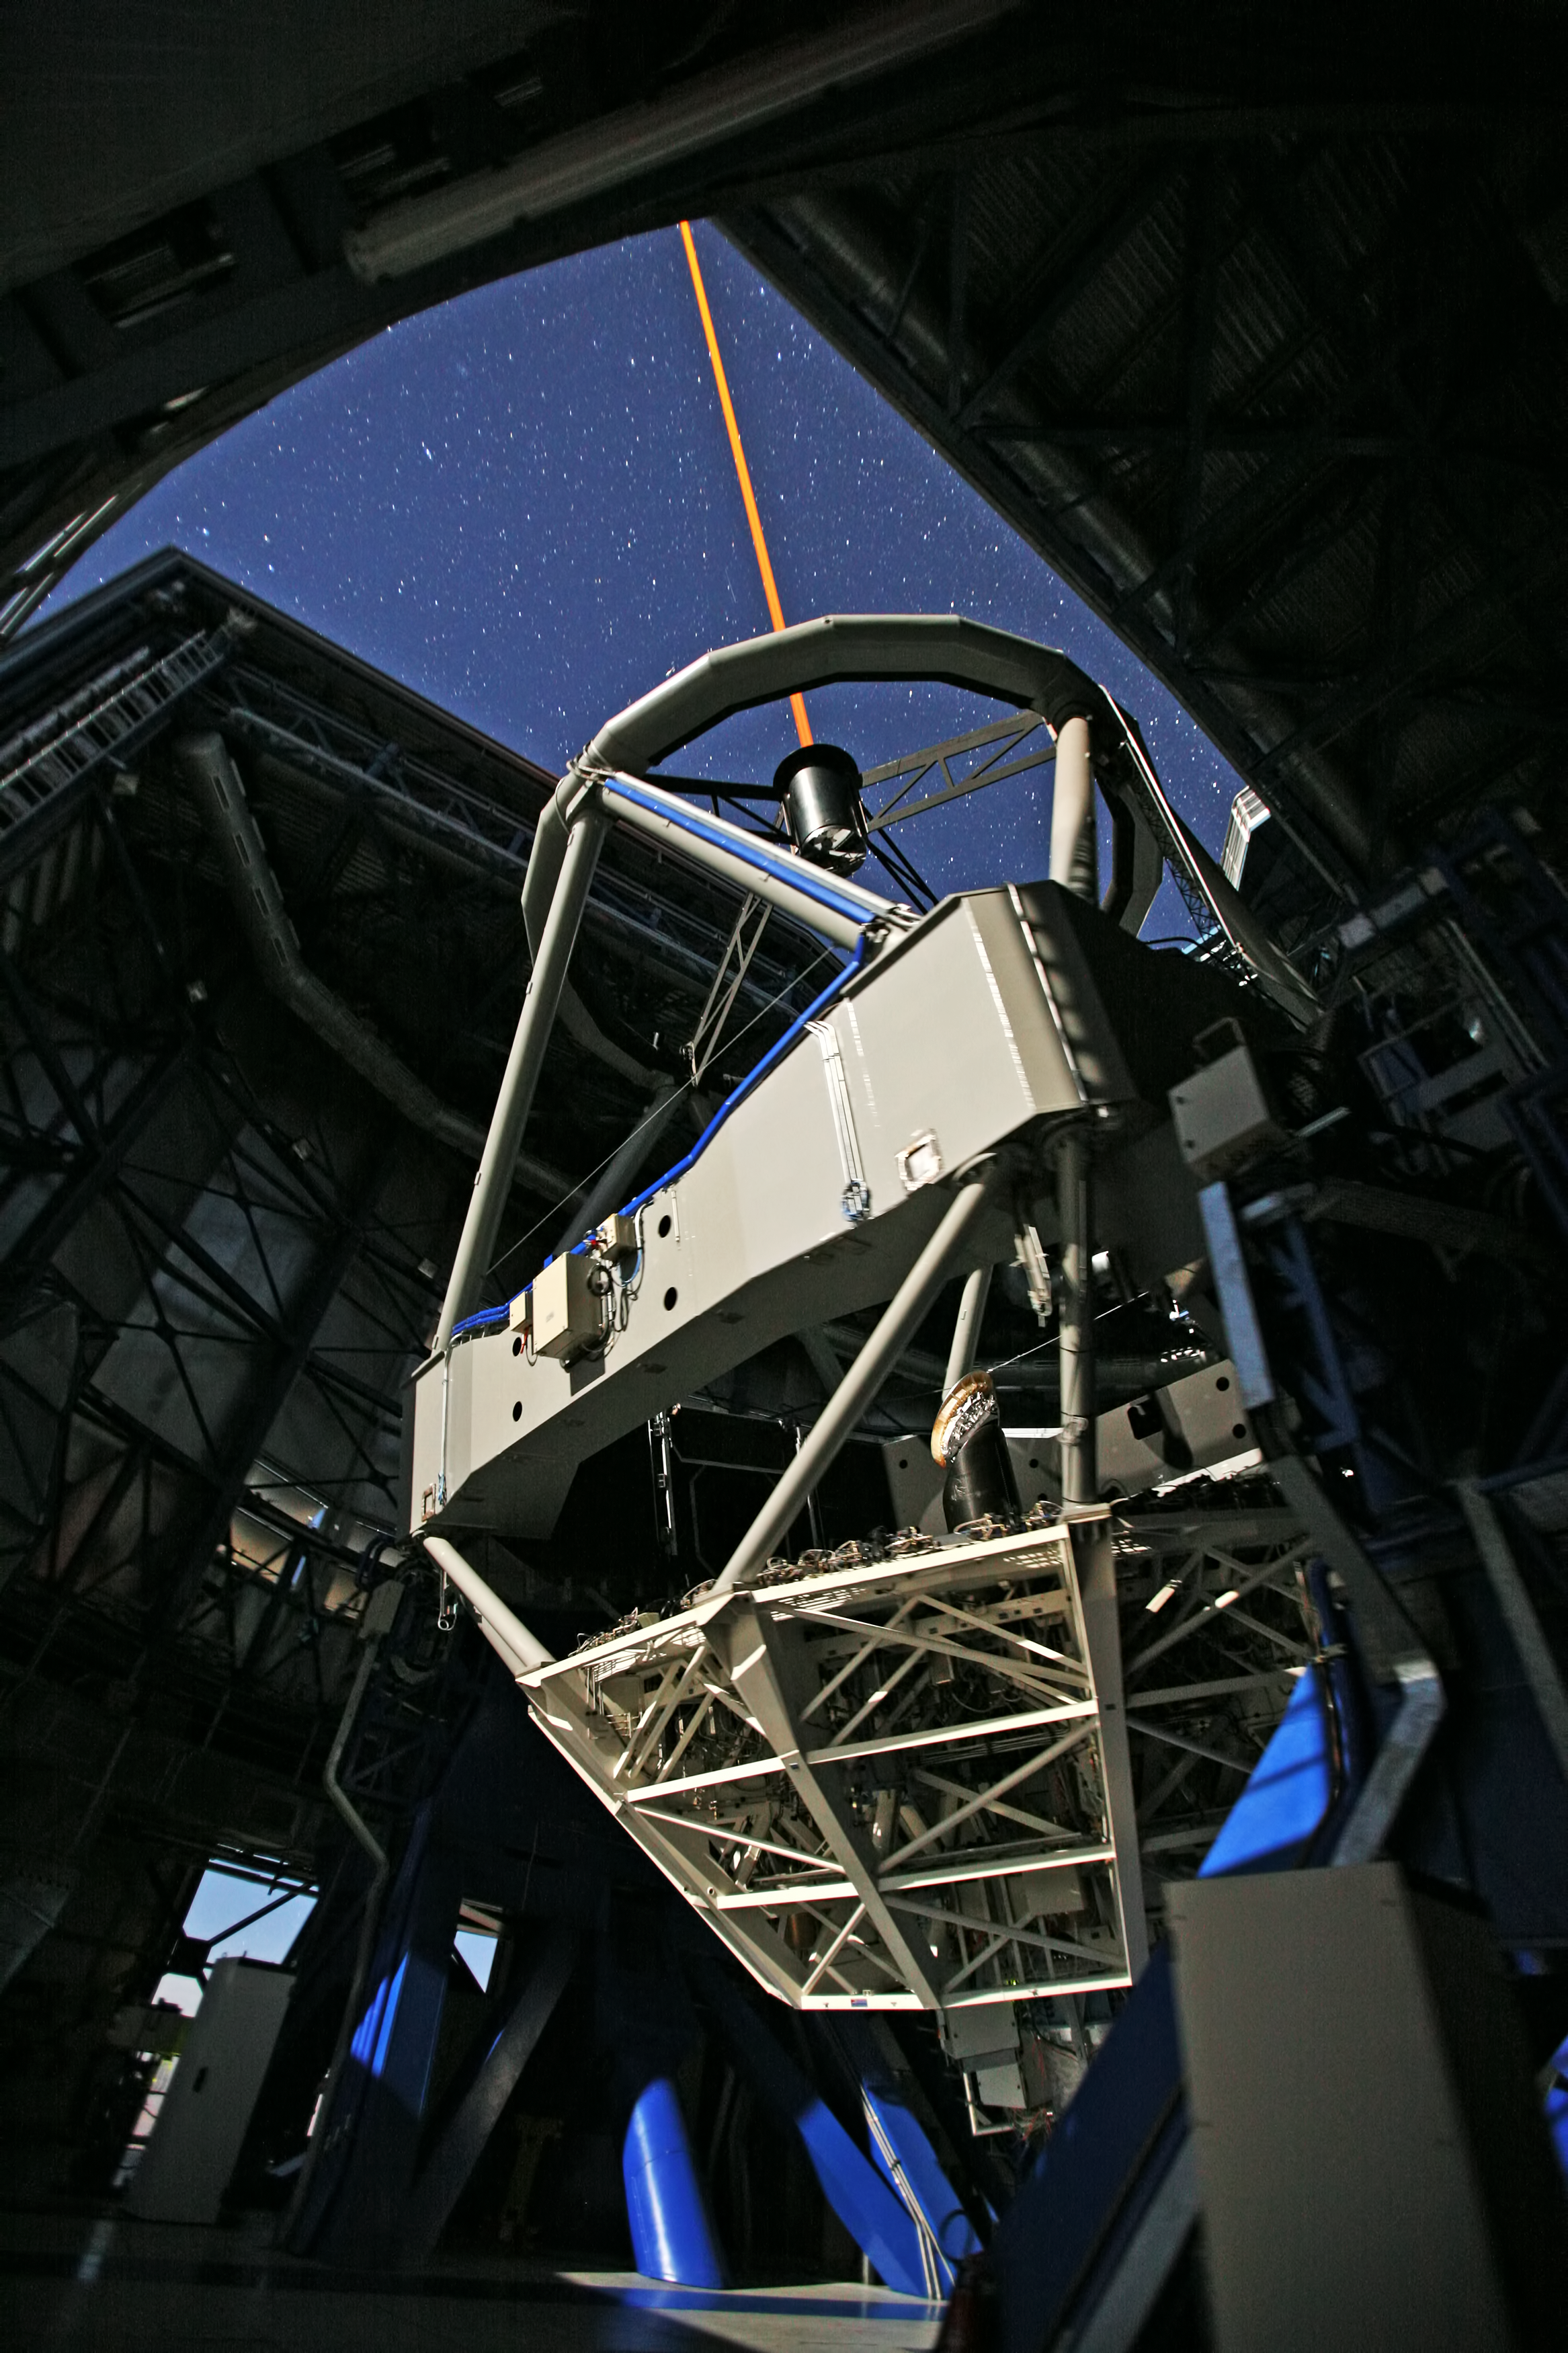

The VLT at Paranal Observatory

Image of the interior of one of the units of the Very Large Telescope (VLT) at Cerro Paranal Observatory in the Atacama Desert of northern Chile. A laser beam is being launched to create an artificial star at an altitude of 90 km in the Earth´s mesosphere. This Laser Guide Star (LGS) is part of the Adaptive Optics system, which allows astronomers to remove the effects of atmospheric turbulence, producing images almost as sharp as if the telescope were in space. The image was taken by Stefan Seip, one of the ESO Photo Ambassadors.

Credit: ESO/S. Seip